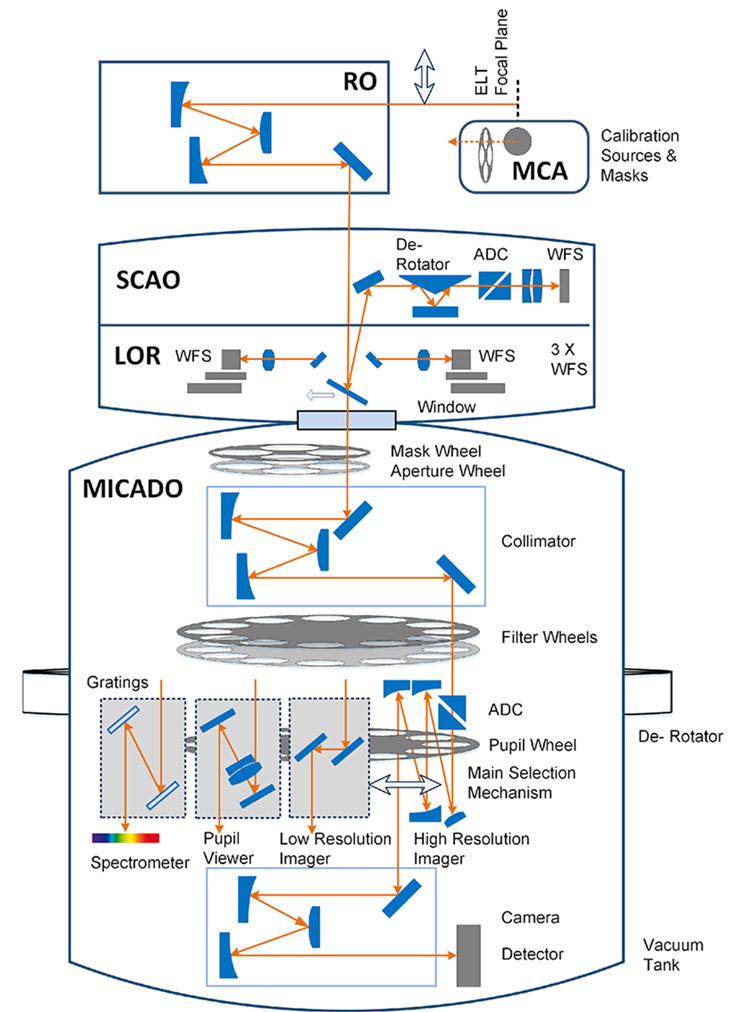

MICADO instrument schematic

Details of MICADO, a first-generation ELT instrument, can be seen in this image. MICADO will work with the adaptive optics system MORFEO (previously known as MAORY) to deliver different types of imaging, including high contrast imaging and mode and single-slit spectroscopy.

Credit: ESO/MICADO consortium